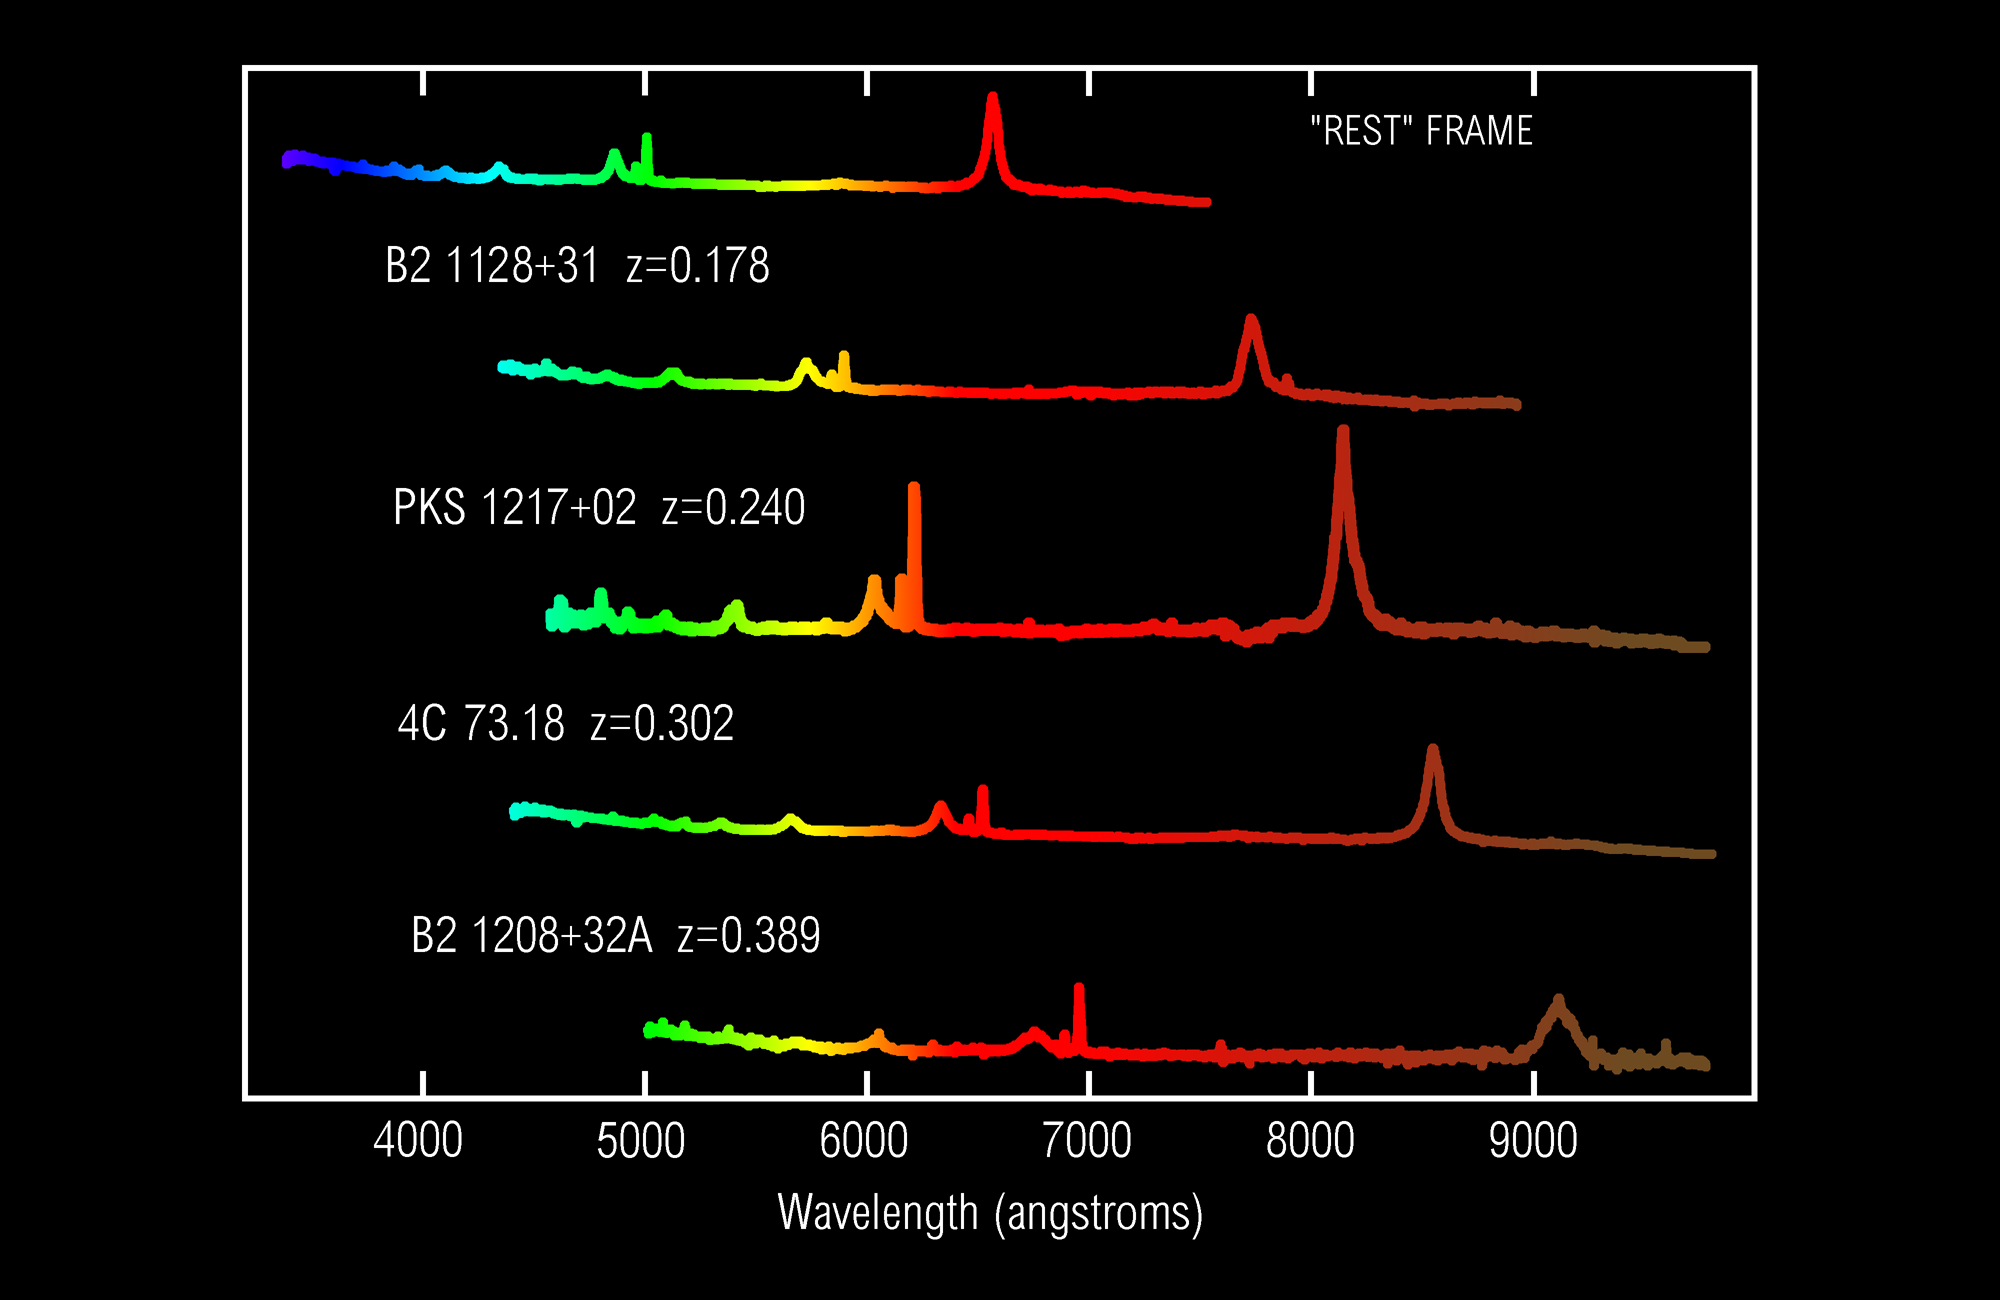

Redshifts of Quasi-Stellar Objects

This image shows the spectra of four quasi-stellar objects (QSOs), along with an example of what the spectrum might look like for a typical QSO if it were not moving away from us. The upper spectrum, designated "Rest" Frame, shows the spectrum of a QSO moving at zero velocity with respect to the Earth. Four additional QSO spectra with increasing "redshift", or recession velocity, are shown as they appear to observers on Earth. The spectral lines are shifted more and more toward the red as the redshift increases. Astronomers use the shift of spectral lines to measure the velocity of astronomical objects moving toward or away from the Earth. The redshift of an object is simply the amount the wavelength of a spectral line is shifted, divided by the wavelength of the feature in its rest frame. In the rest frame spectrum, broad emission lines due to excited hydrogen atoms can be seen at wavelengths of 4340 (blue), 4860 (green), and 6562 (red) Angstroms. As redshift increases, the green line is shifted into the yellow spectral region, and then into the red region. The other hydrogen lines also shift, but the relative spacing (the ratio of the wavelengths of the lines) remains constant. The shift of the spectral lines is due to the velocity at which each QSO is moving away from the Earth. The spectral lines in QSOs receding more quickly are shifted more to the red. In an object moving toward the Earth, the spectral lines would be shifted toward the blue. B2 1208+32A, the fastest moving QSO shown, has a redshift of 0.389, and is moving away from the Earth at about 100,000 km/sec. The velocity (v, in km/sec) of an object can be calculated from its redshift (z) using the following equation, where c=300000 km/sec is the speed of light): (1 + z)^2 - 1 v = c ------------- (1 + z)^2 + 1 The redshift z can be calculated from the shift of the spectral lines as follows: z = (w_obs/w_rest) - 1 where w_obs is the wavelength of a spectral line measured from the spectrum, and w_rest is the laboratory wavelength. The units can be nanometers or Angstroms. The spectra were kindly provided by Michael Corbin from observations made at the Kitt Peak National Observatory's 2.1-meter telescope with the GoldCam Spectrograph.

Credit: C. Pilachowski, M. Corbin/NOIRLab/NSF/AURA/